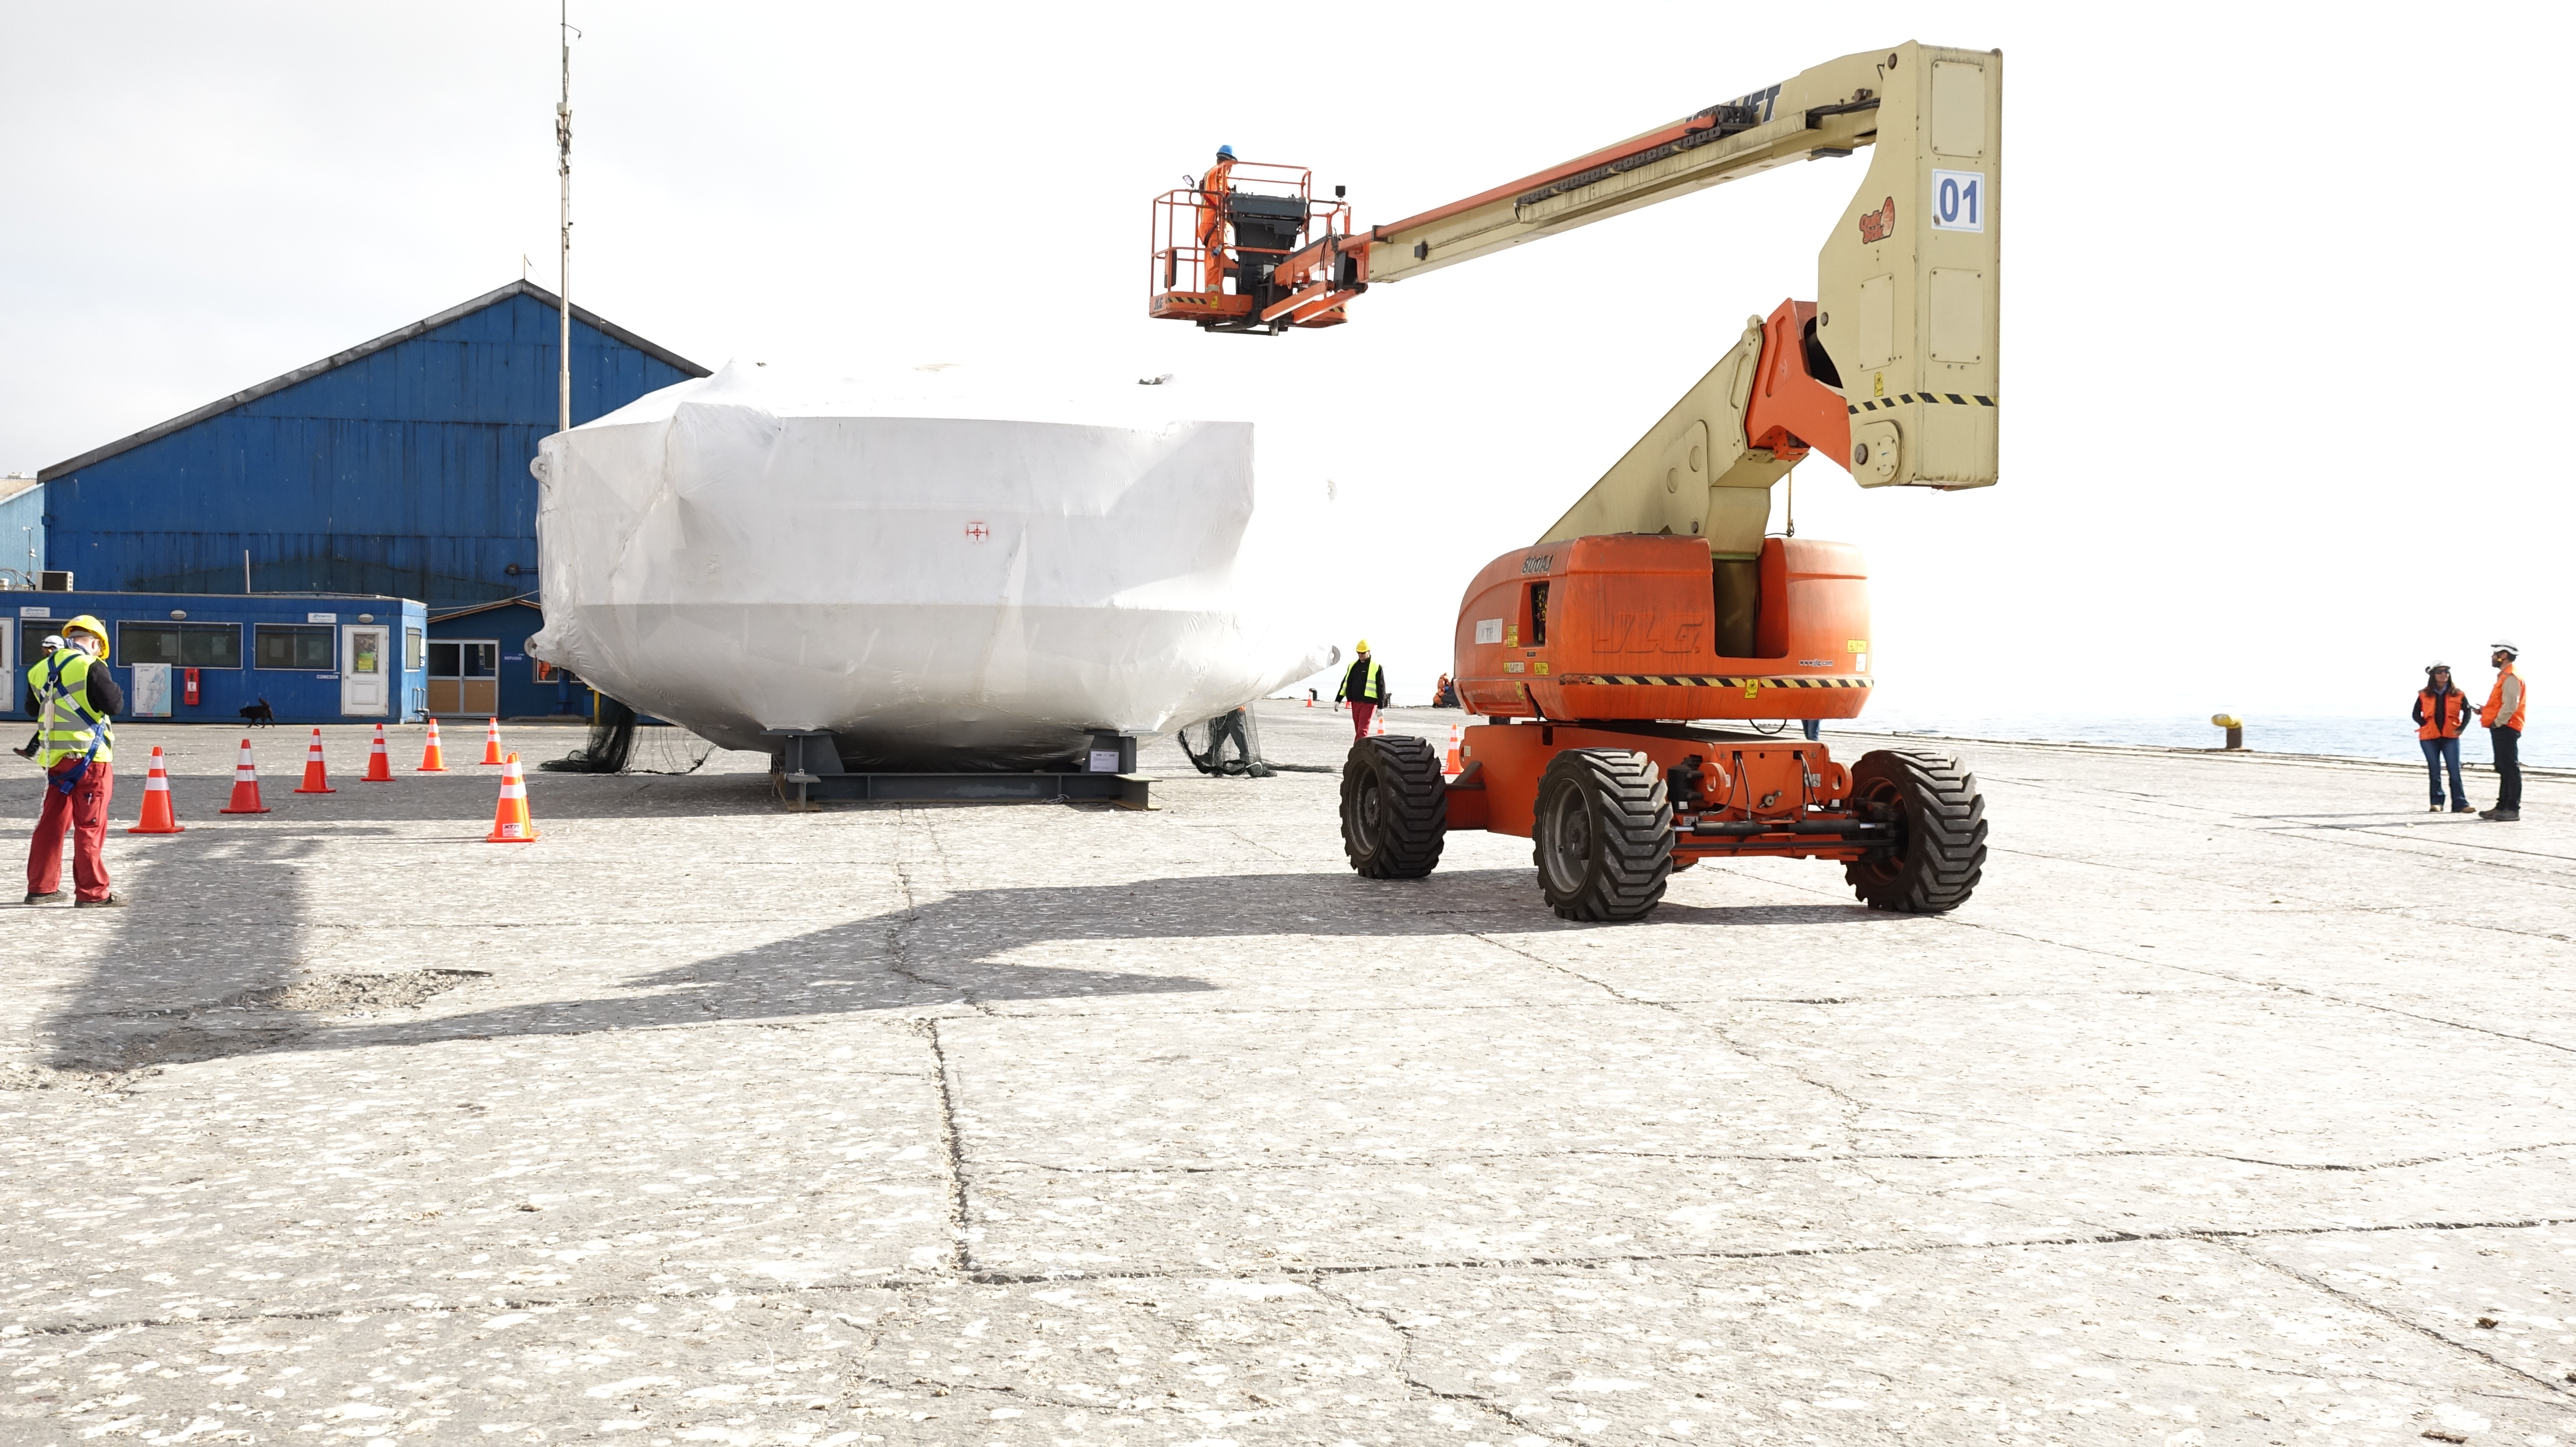

Coating Chamber Arrives in Chile

On October 25, 2018, the LSST Coating Chamber arrived at the port of Coquimbo, Chile. The 128-ton structure was lifted off the BBC Arizona by crane.

Credit: Rubin Observatory/NSF/AURA